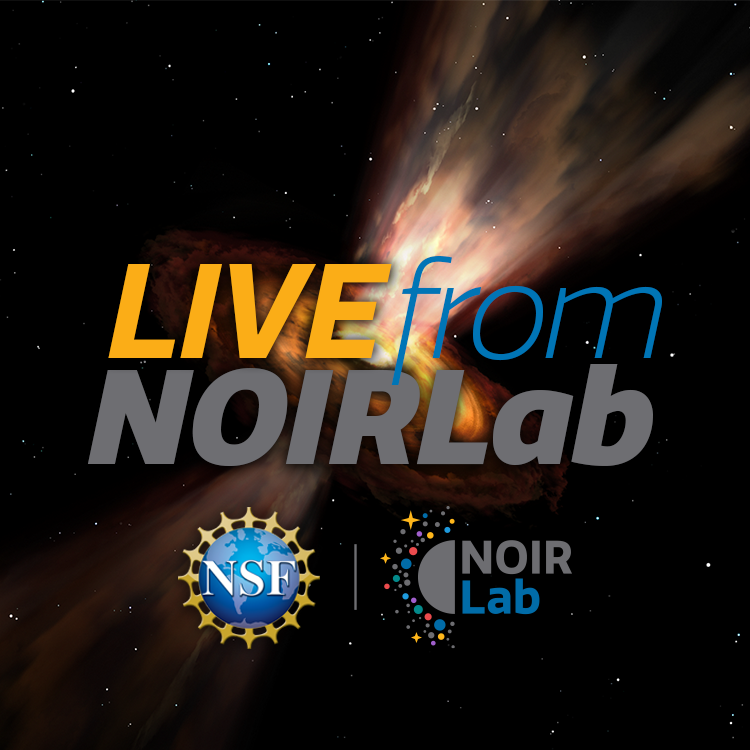

Live From NOIRLab Graphic

Note: This highlight image should remain unpublished for technical reasons. We still use it to publish in the front page.

Credit: NOIRLab/NSF/AURA